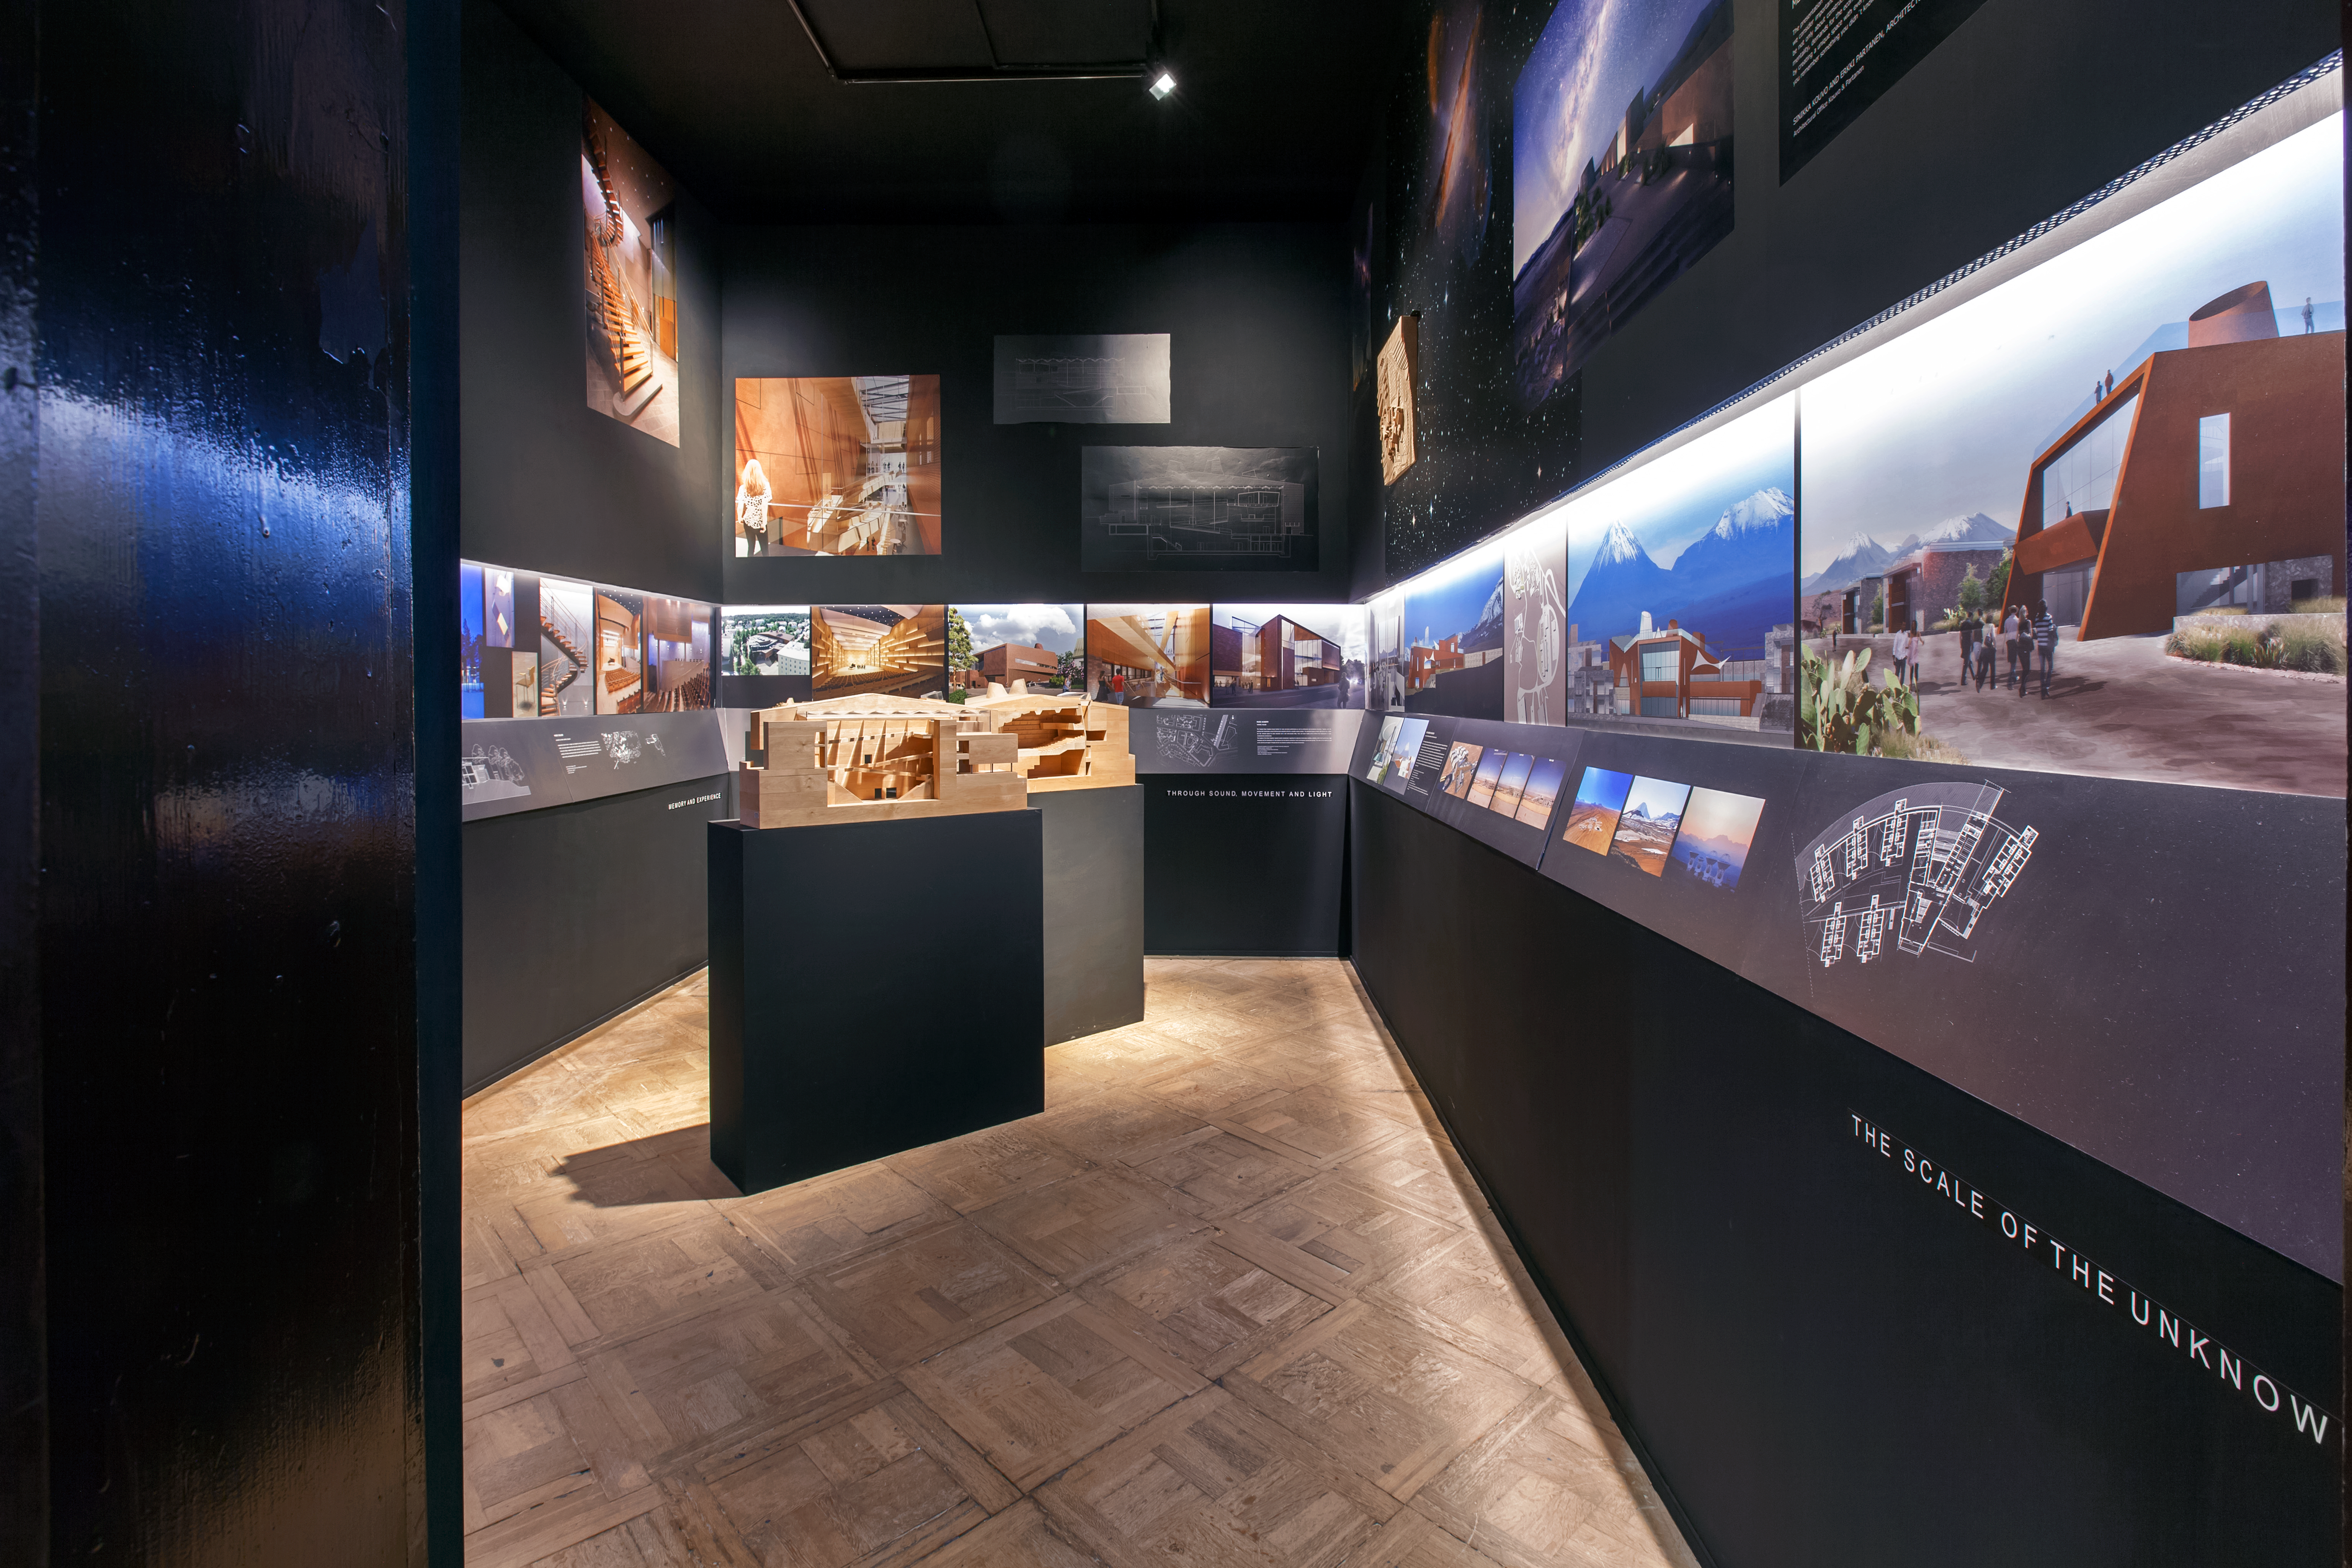

The ALMA Residencia design

The ALMA Residencia design featured at the 15th International Architecture Exhibition in Venice, Italy. The wall panels on the right hand side of this image show the design, by Finnish architects Kouvu and Partanen — a true oasis in an inhospitable desert landscape.

Credit: Kouvu and Partanen Architects